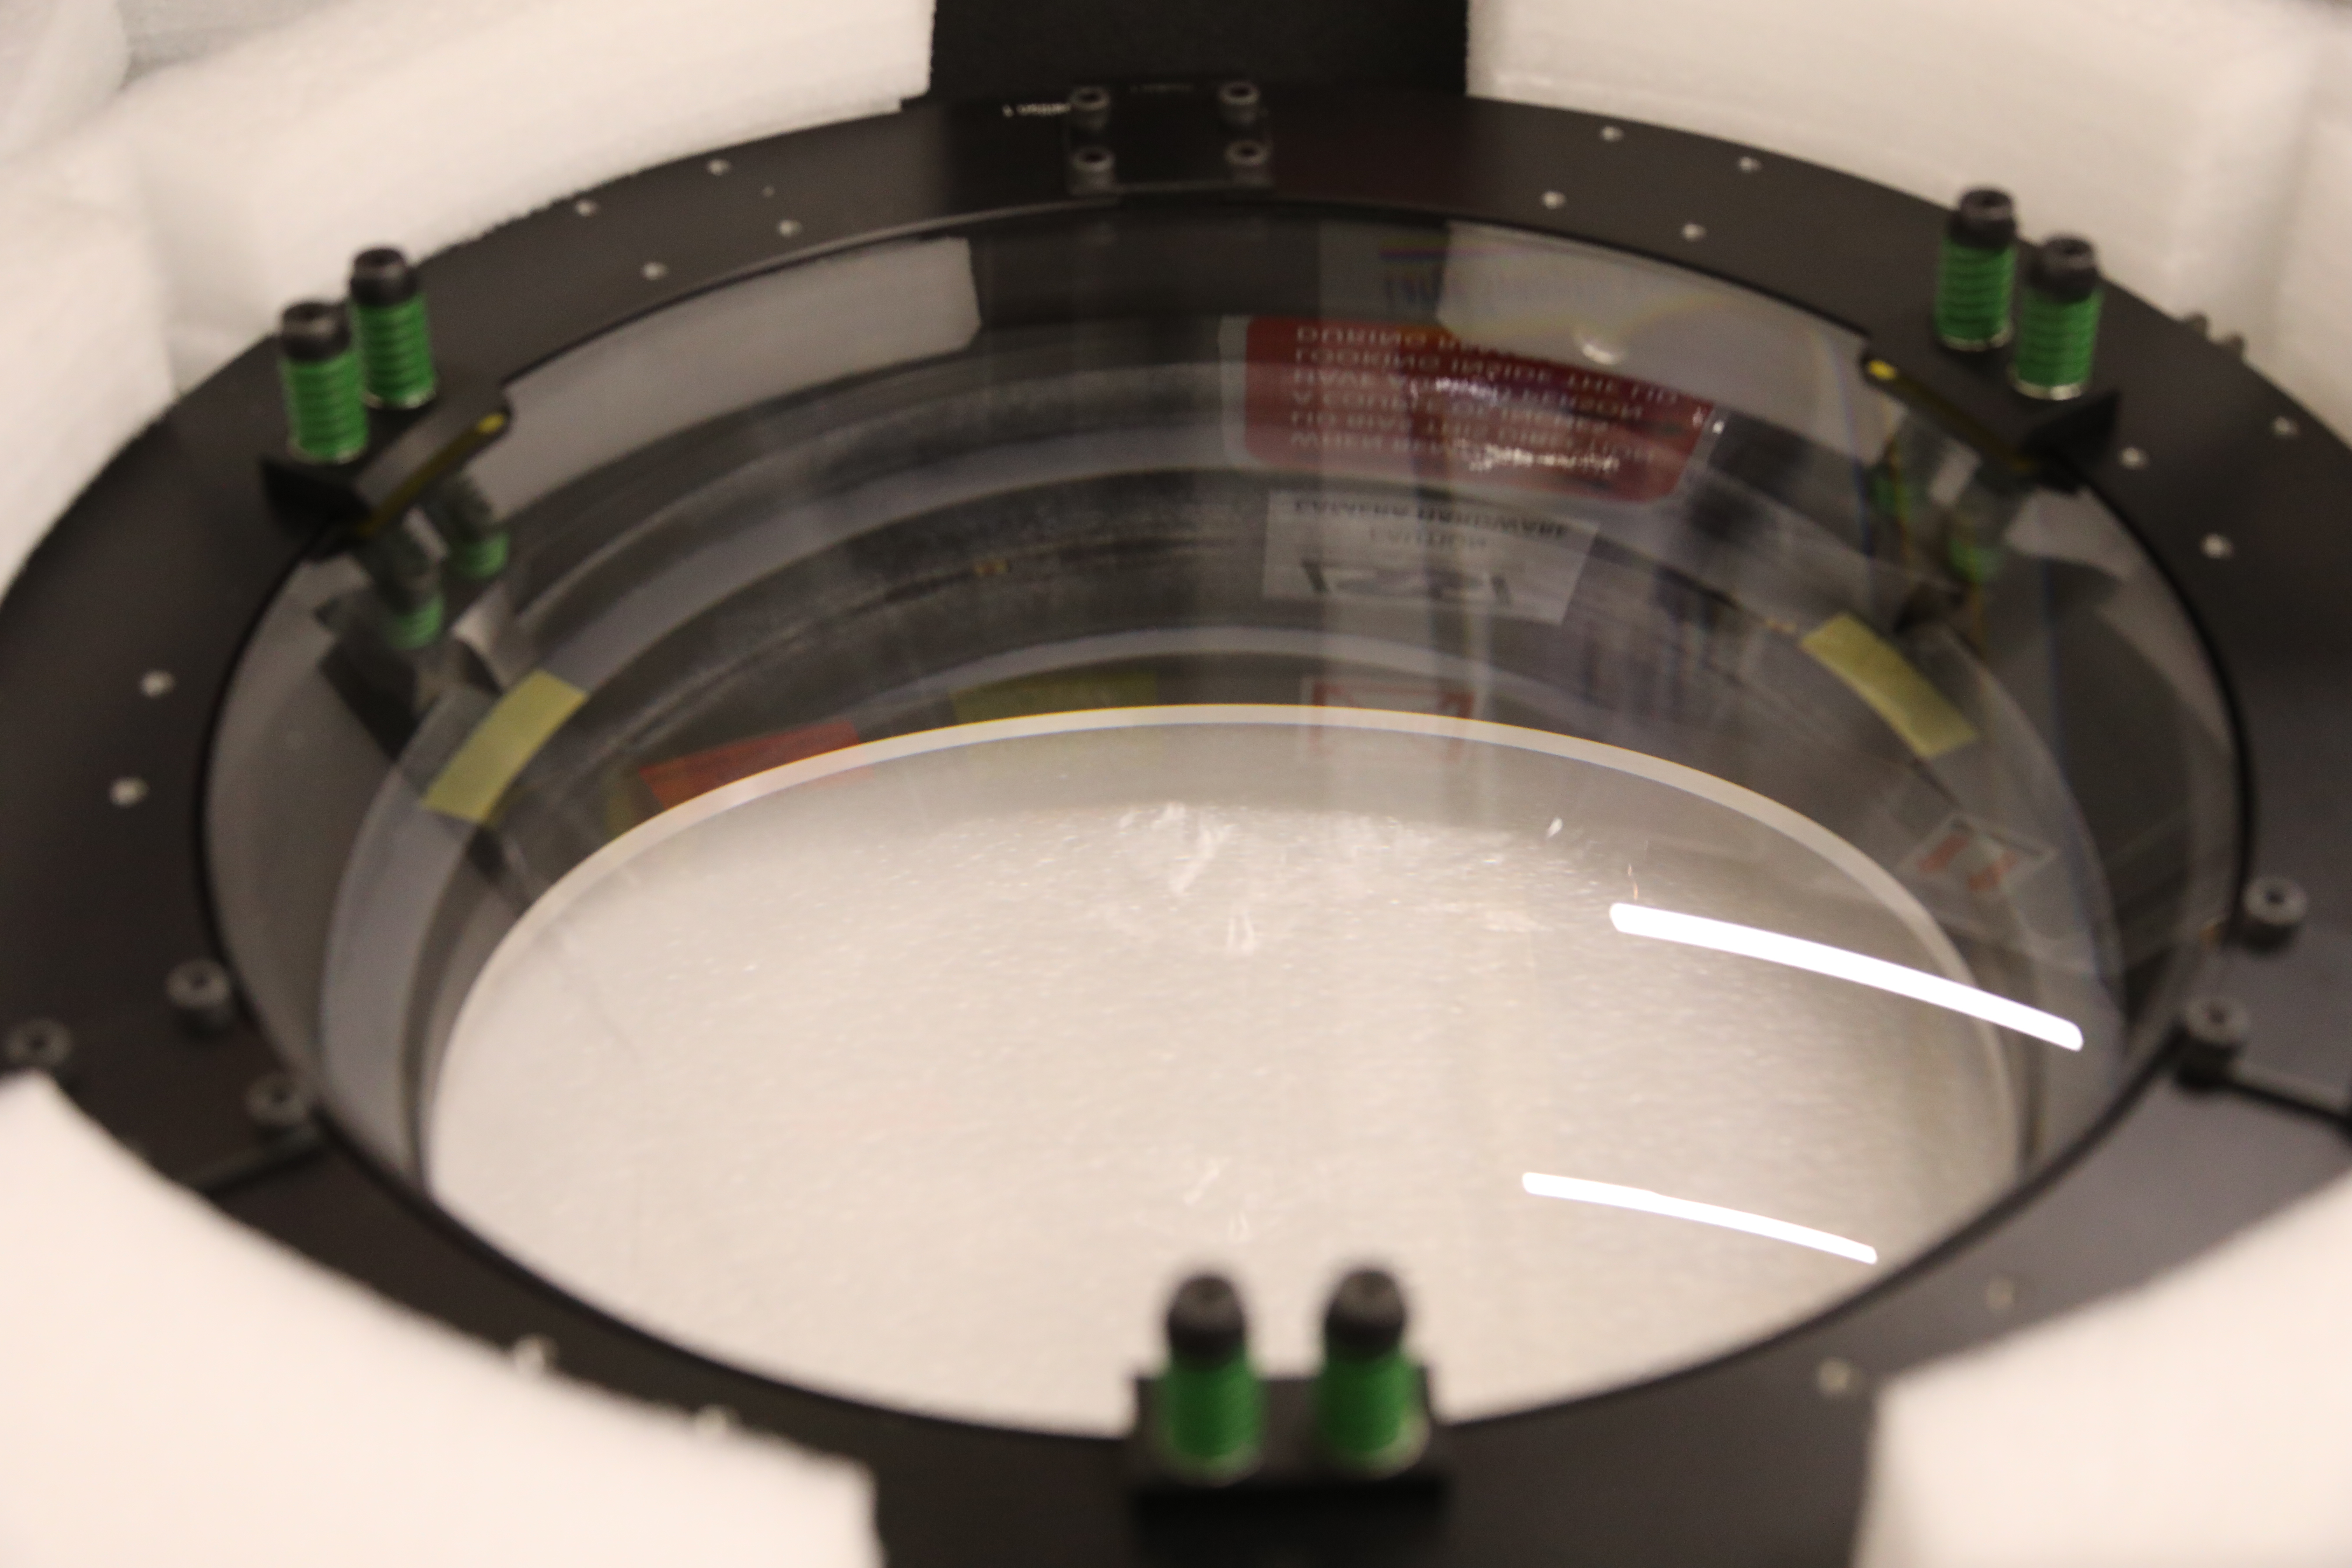

ComCam in La Serena

The Rubin Observatory Commissioning Camera (ComCam) shipped from Tucson, AZ, on March 16th and arrived safely in Chile in early April. Because of the summit construction shutdown (due to safety concerns about COVID-19 pandemic), the ComCam team set up an instrument lab at the AURA Base Facility in La Serena in order to confirm that ComCam had arrived undamaged. There was some extra space in the Base Facility Data Center server room for the temporary lab—this solution ensured plenty of isolated space for working, but also made network connectivity to the ComCam and other observatory servers relatively straightforward

Credit: Rubin Observatory/NSF/AURA